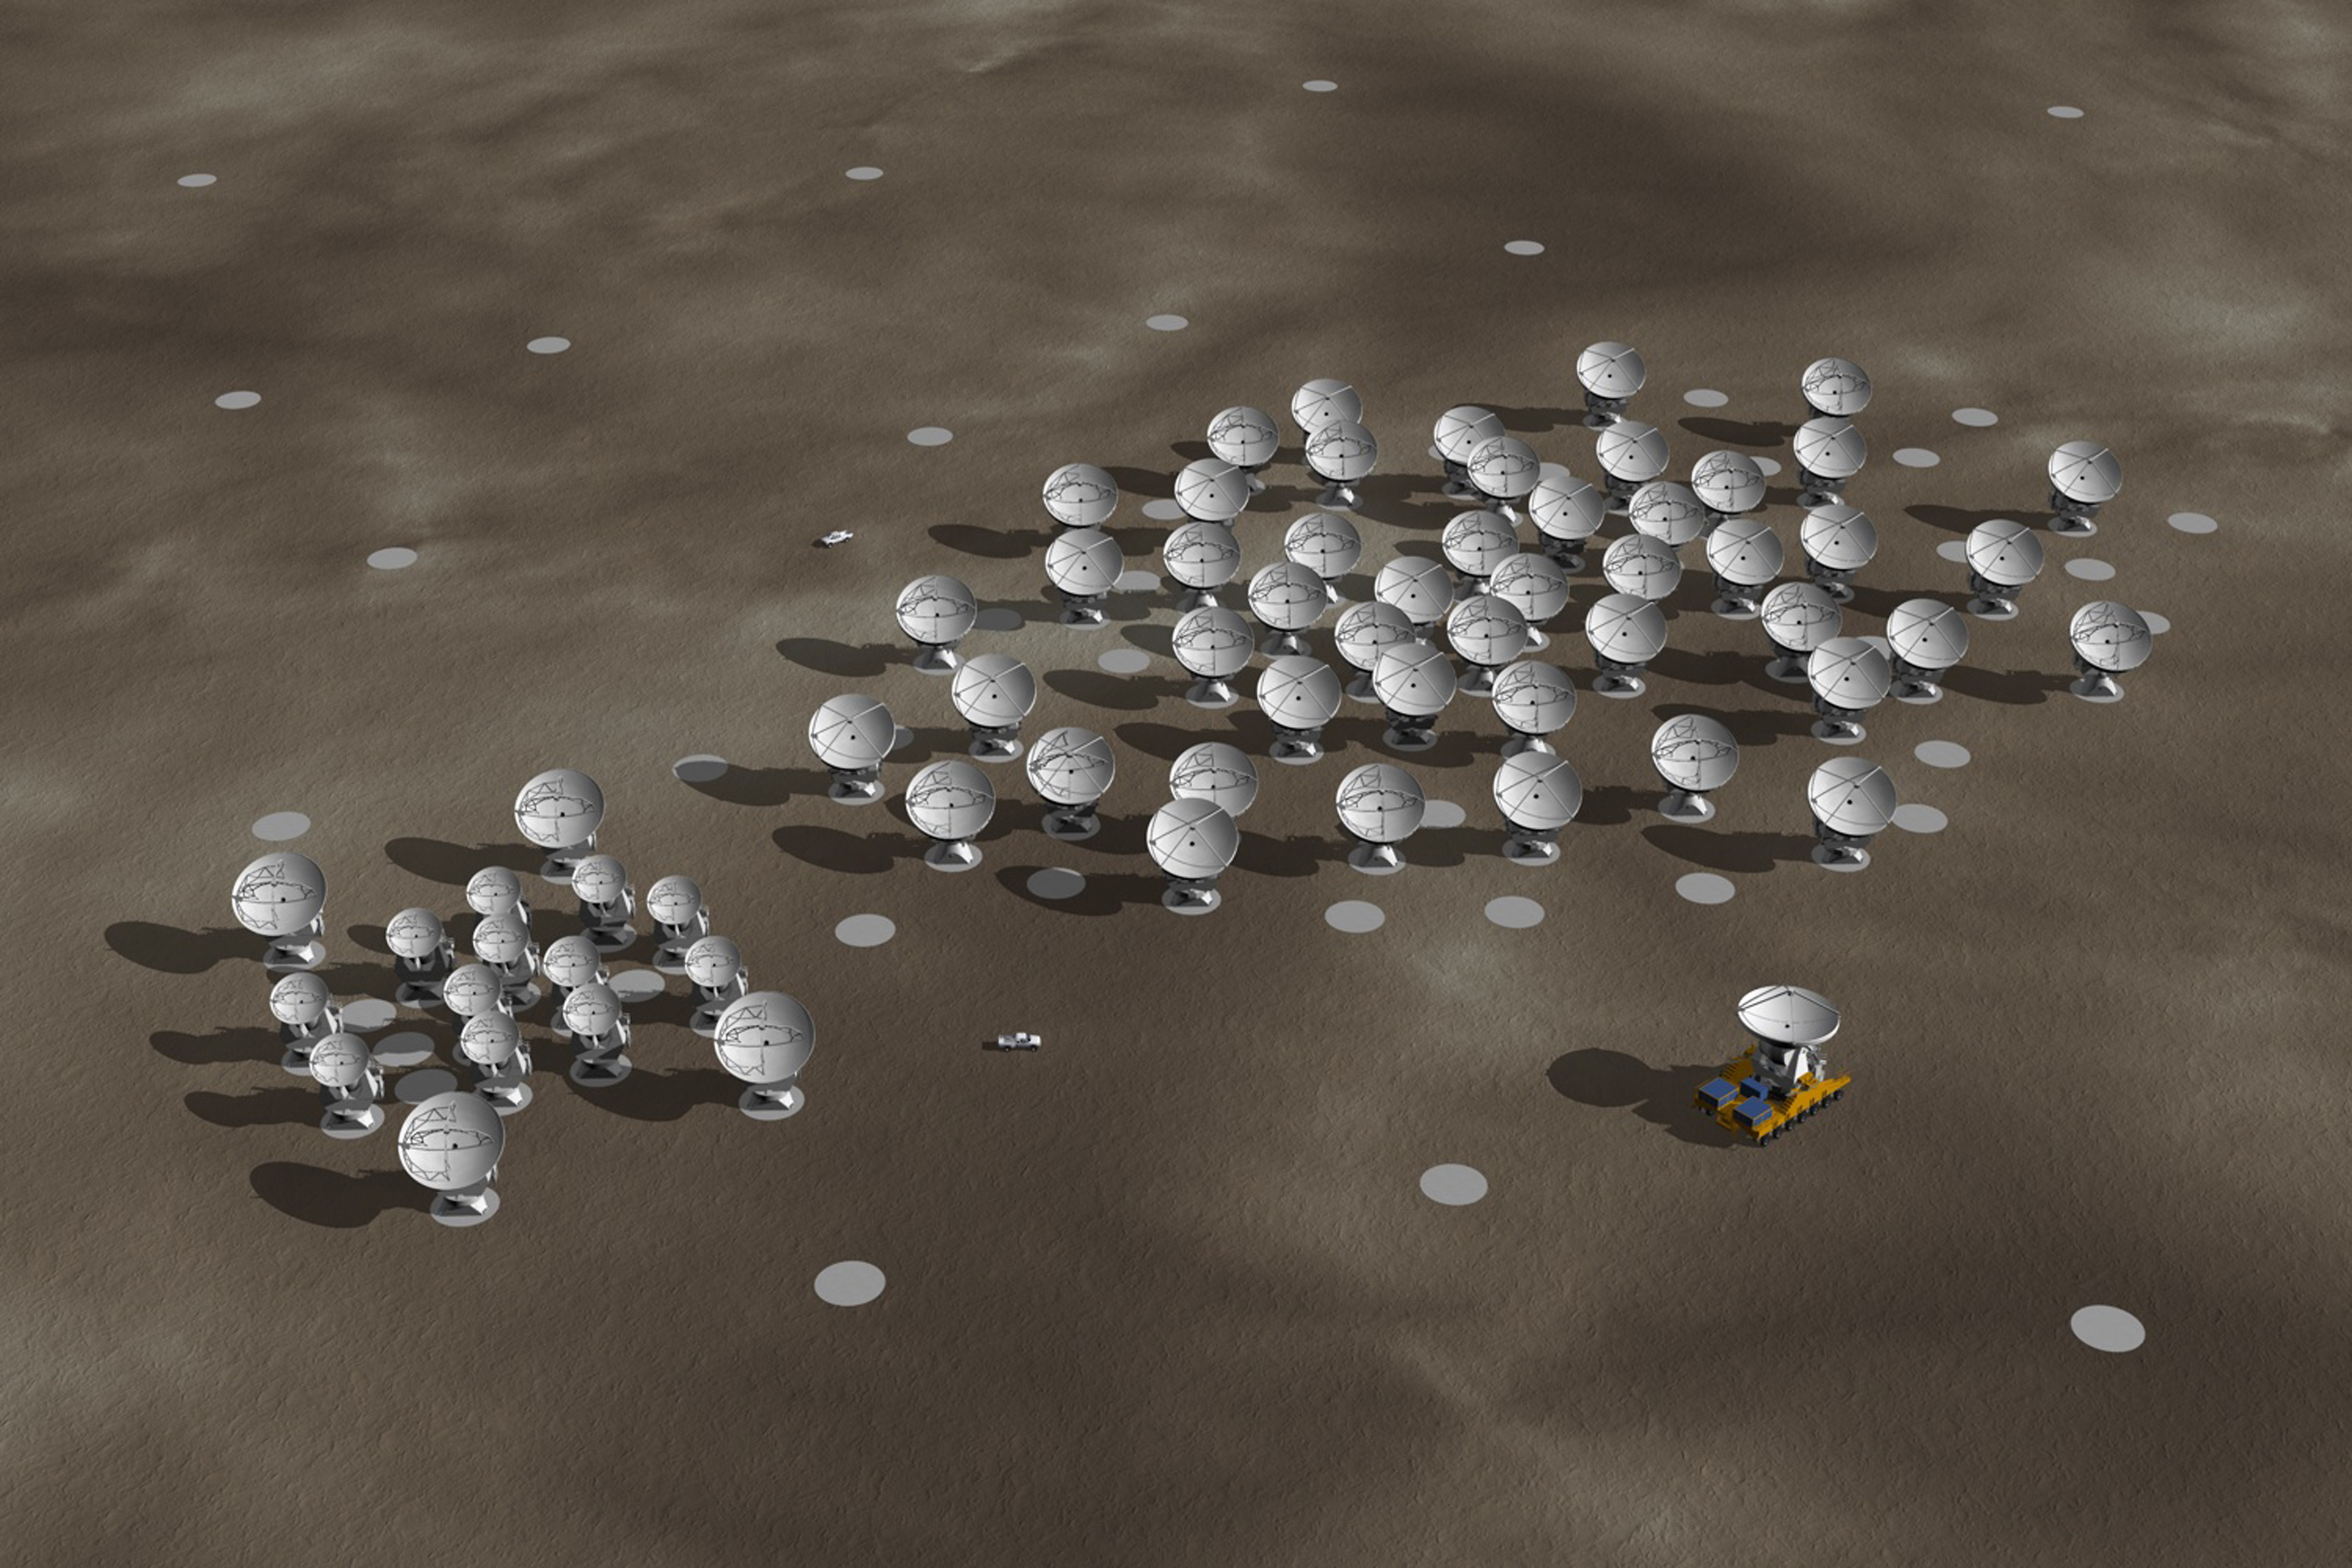

In this artistic rendering

In this artistic rendering (computer rendering), the ALMA set is seen in the Chajnantor Plateau in an extended configuration. The antennas, each weighing more than 100 tons, can be moved to different positions with transport vehicles built to order to reconfigure the set.

Credit: Calçada (ESO)